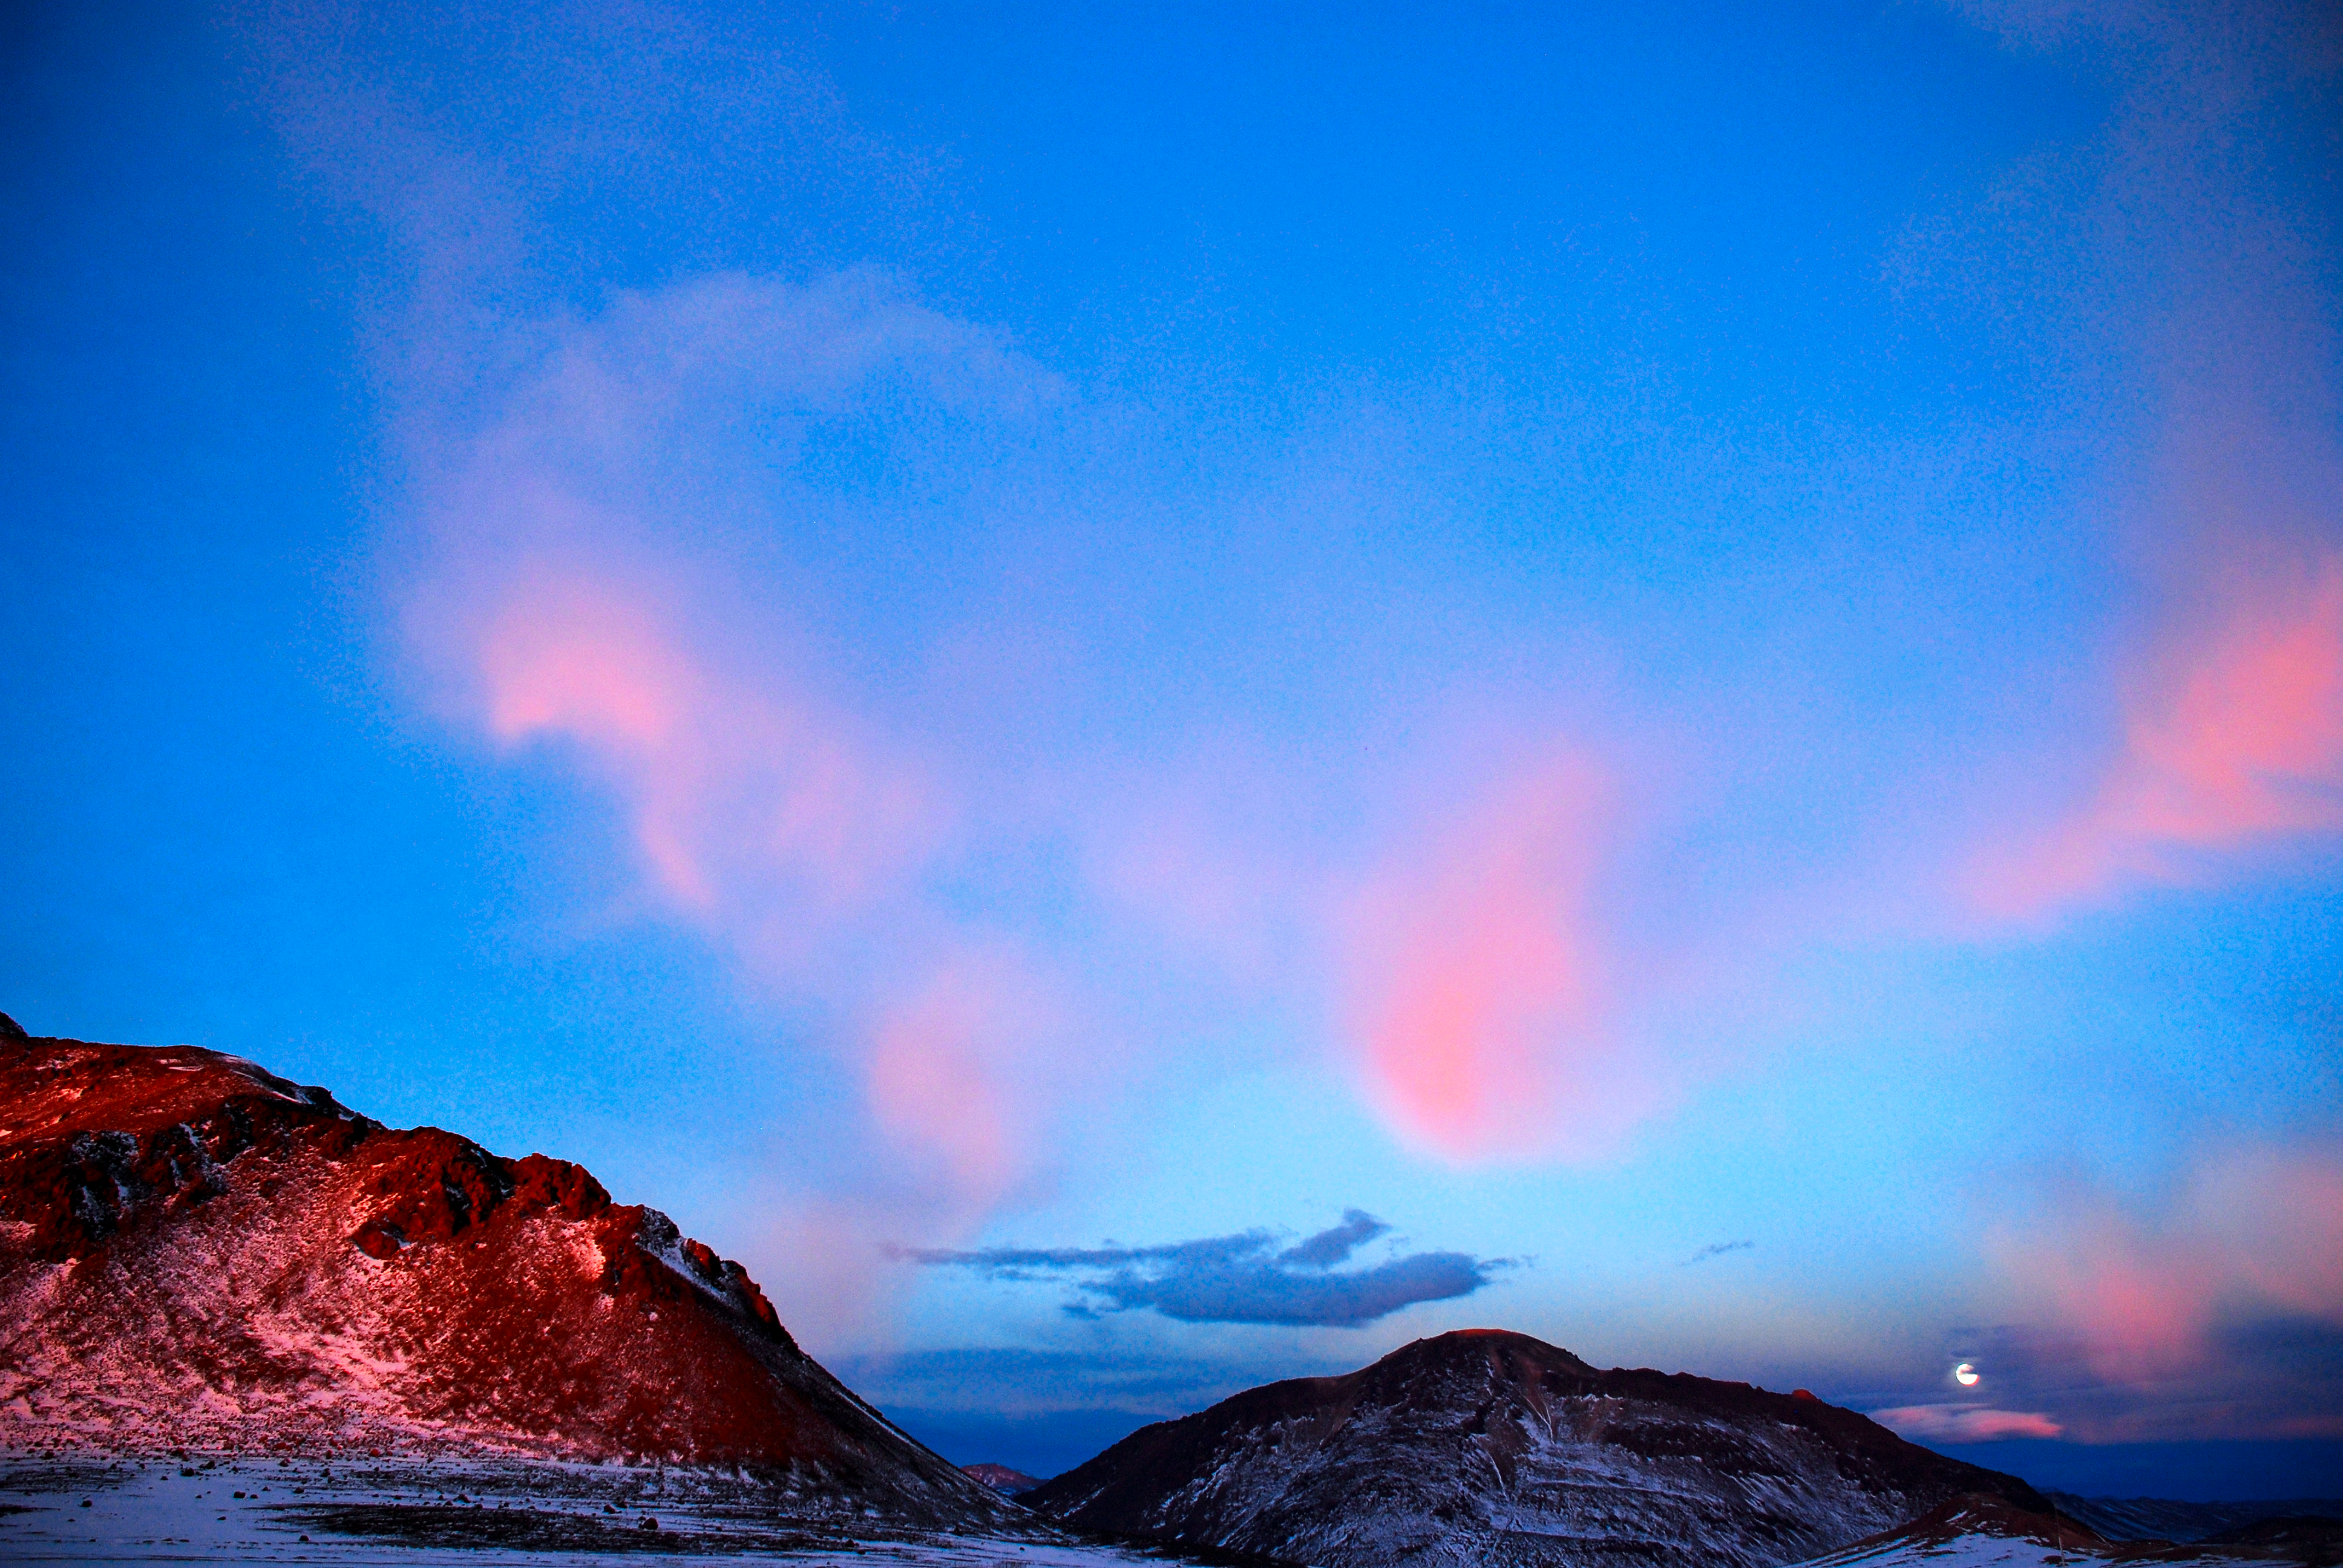

Sunset

The Sun sets in the red Atacama Desert, while at the same time an almost full moon is rising.

Credit: C. Duran/ESO